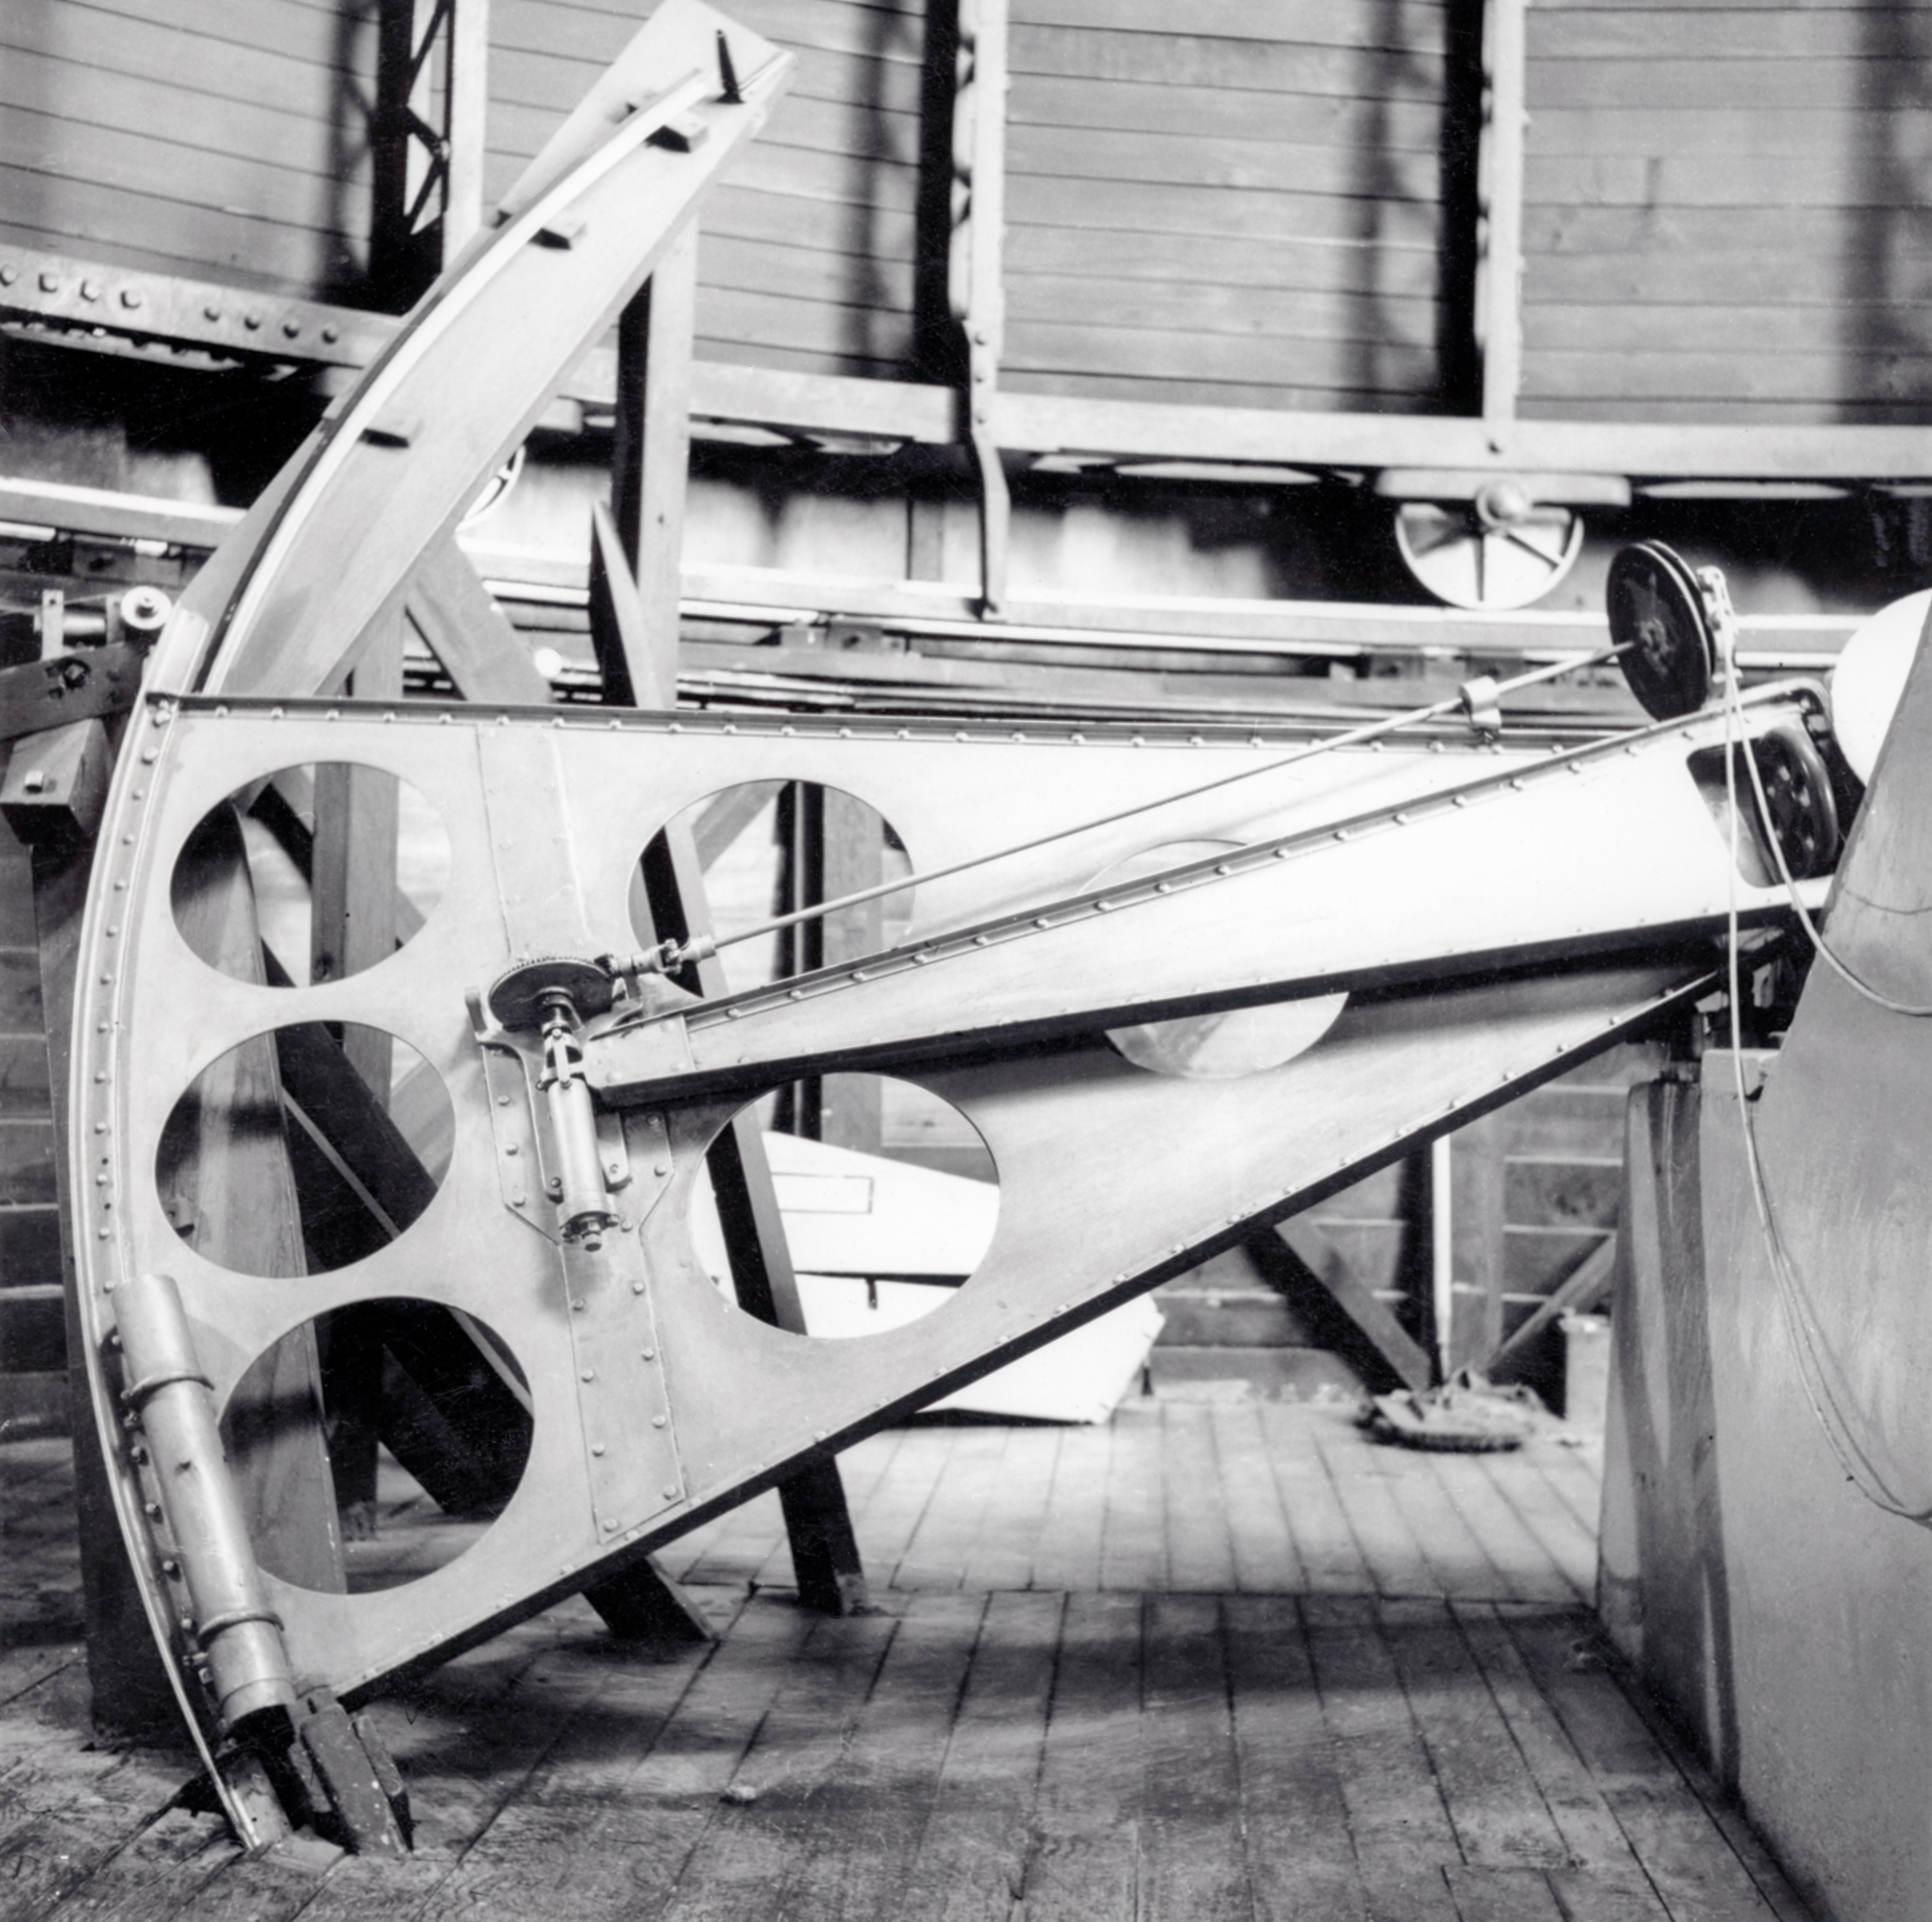

CTIO History

A historical photo taken at Cerro Tololo Inter-American Observatory.

Credit: CTIO/NOIRLab/NSF/AURA/R. González